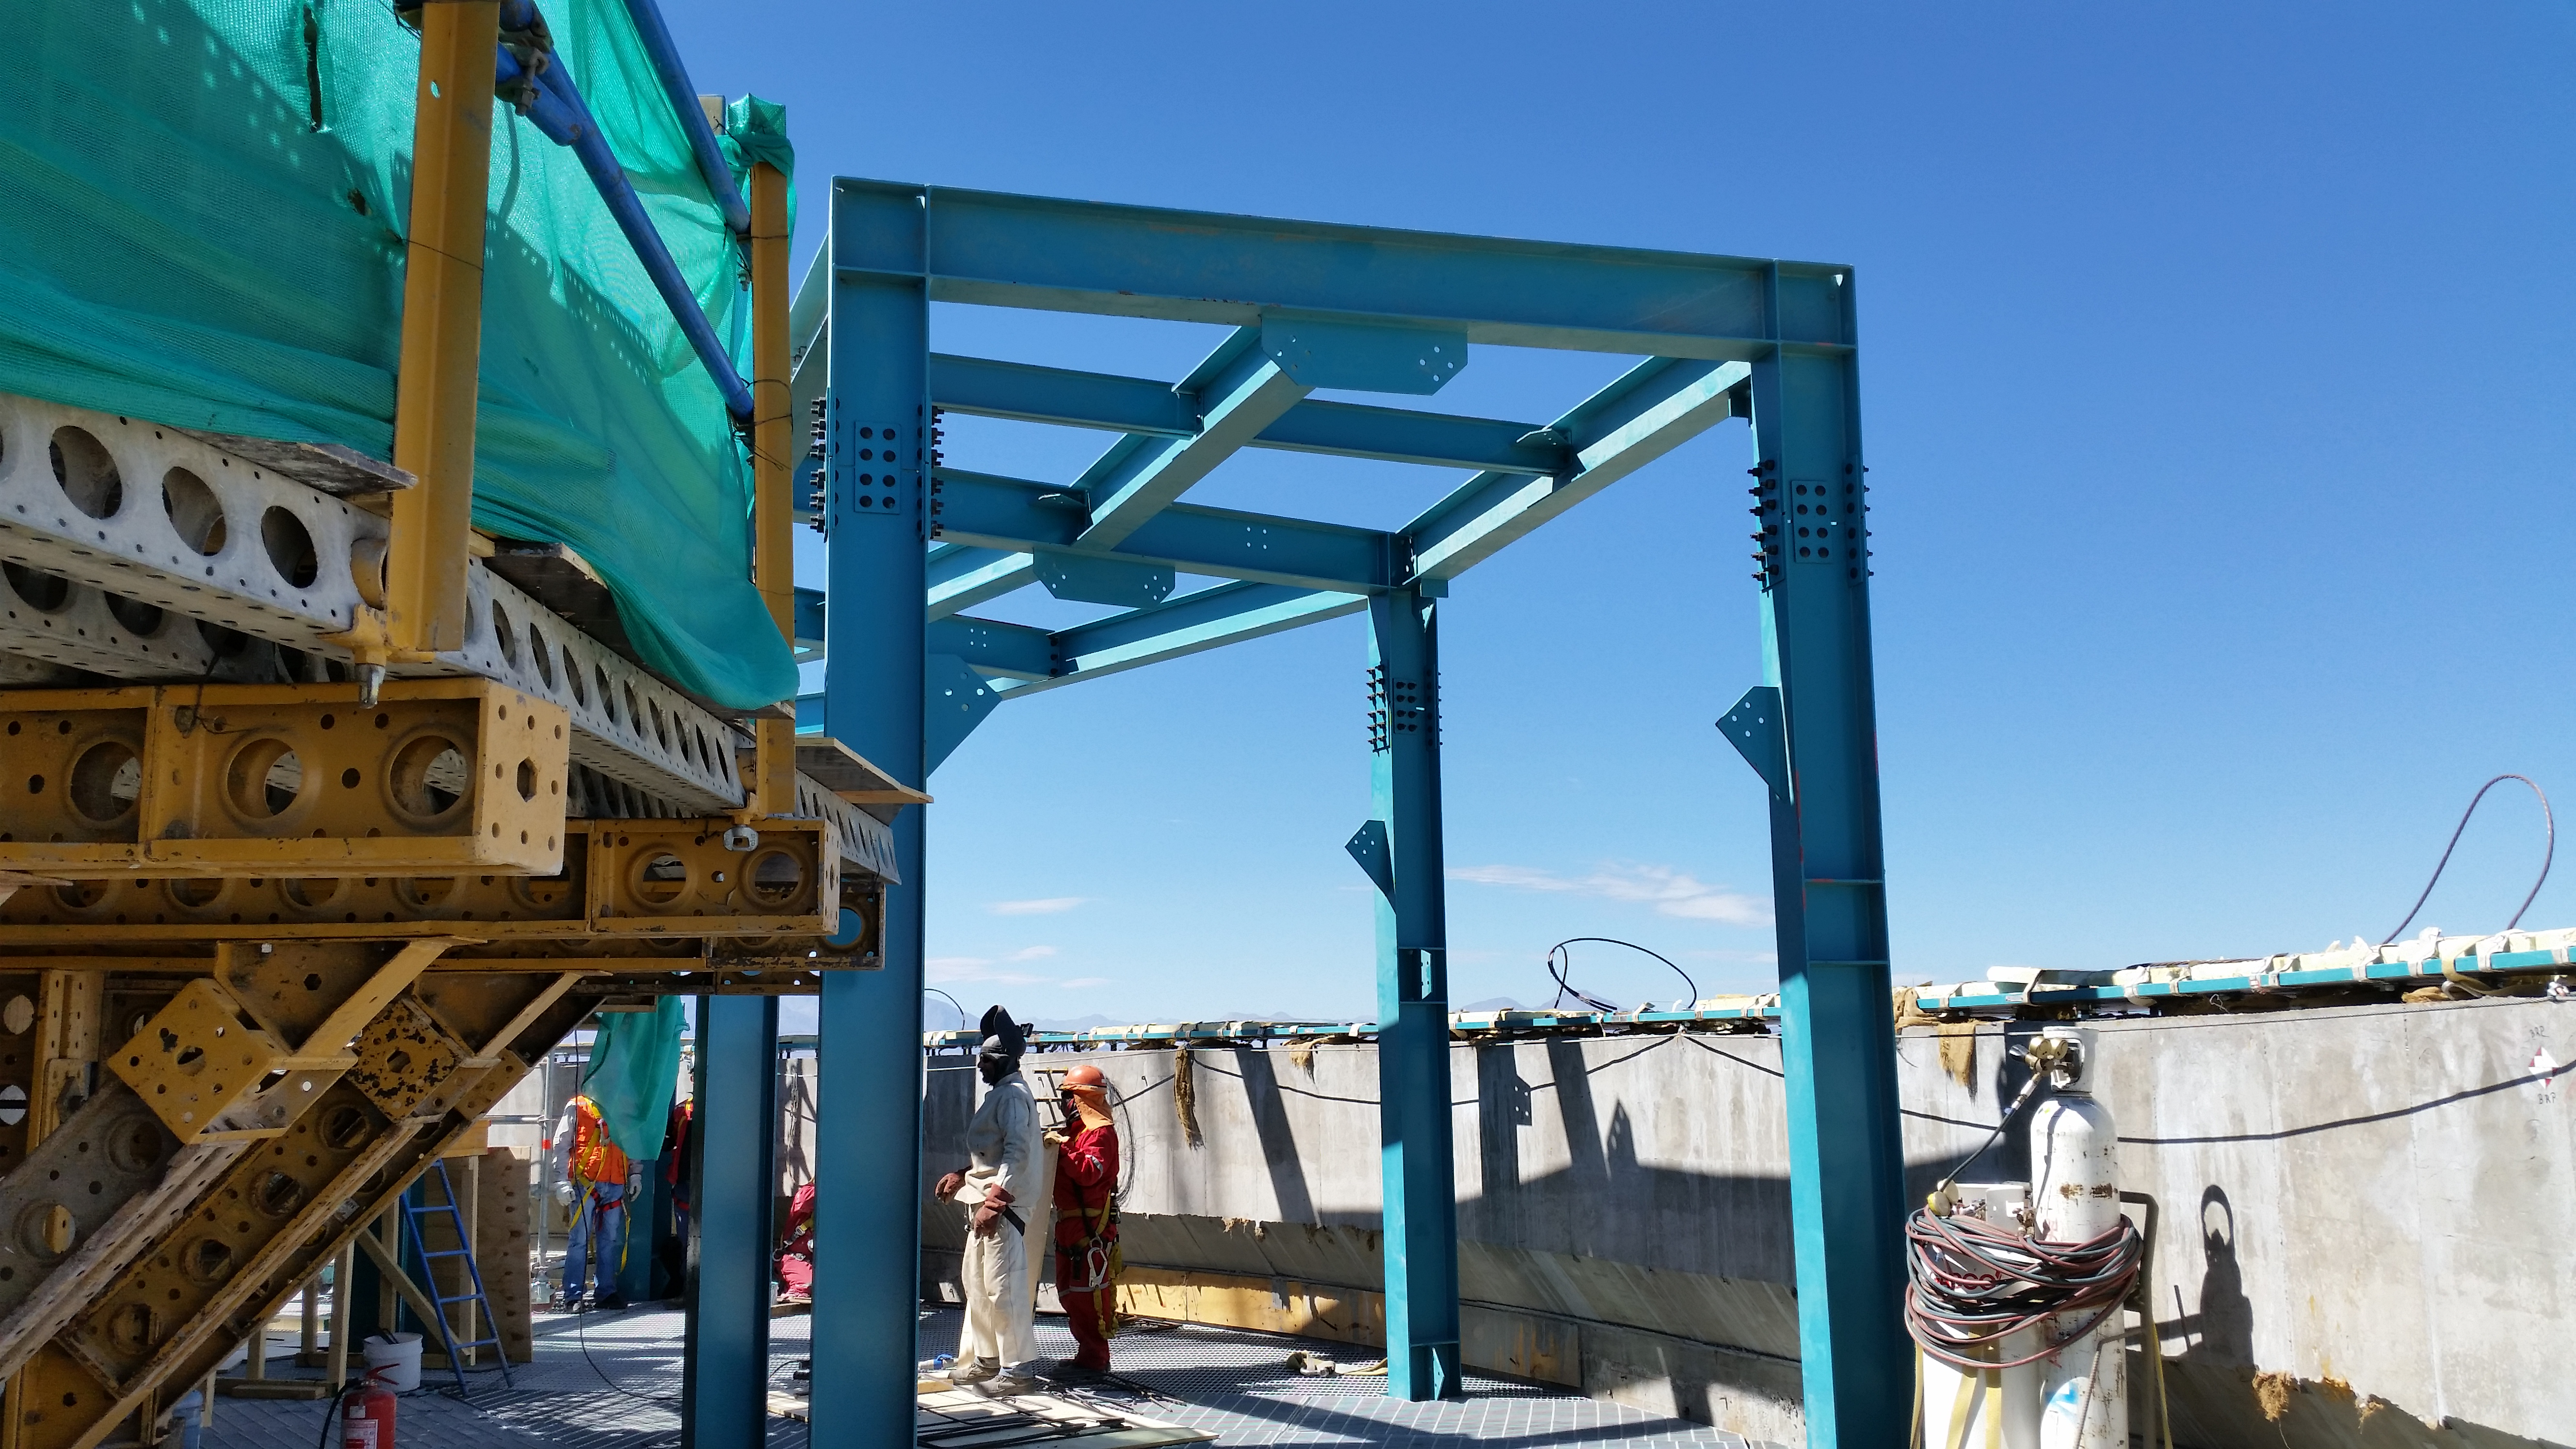

Installing the steel structure to support the eighth level.

Installing the steel structure to support the eighth level.

Credit: Rubin Observatory/NSF/AURA